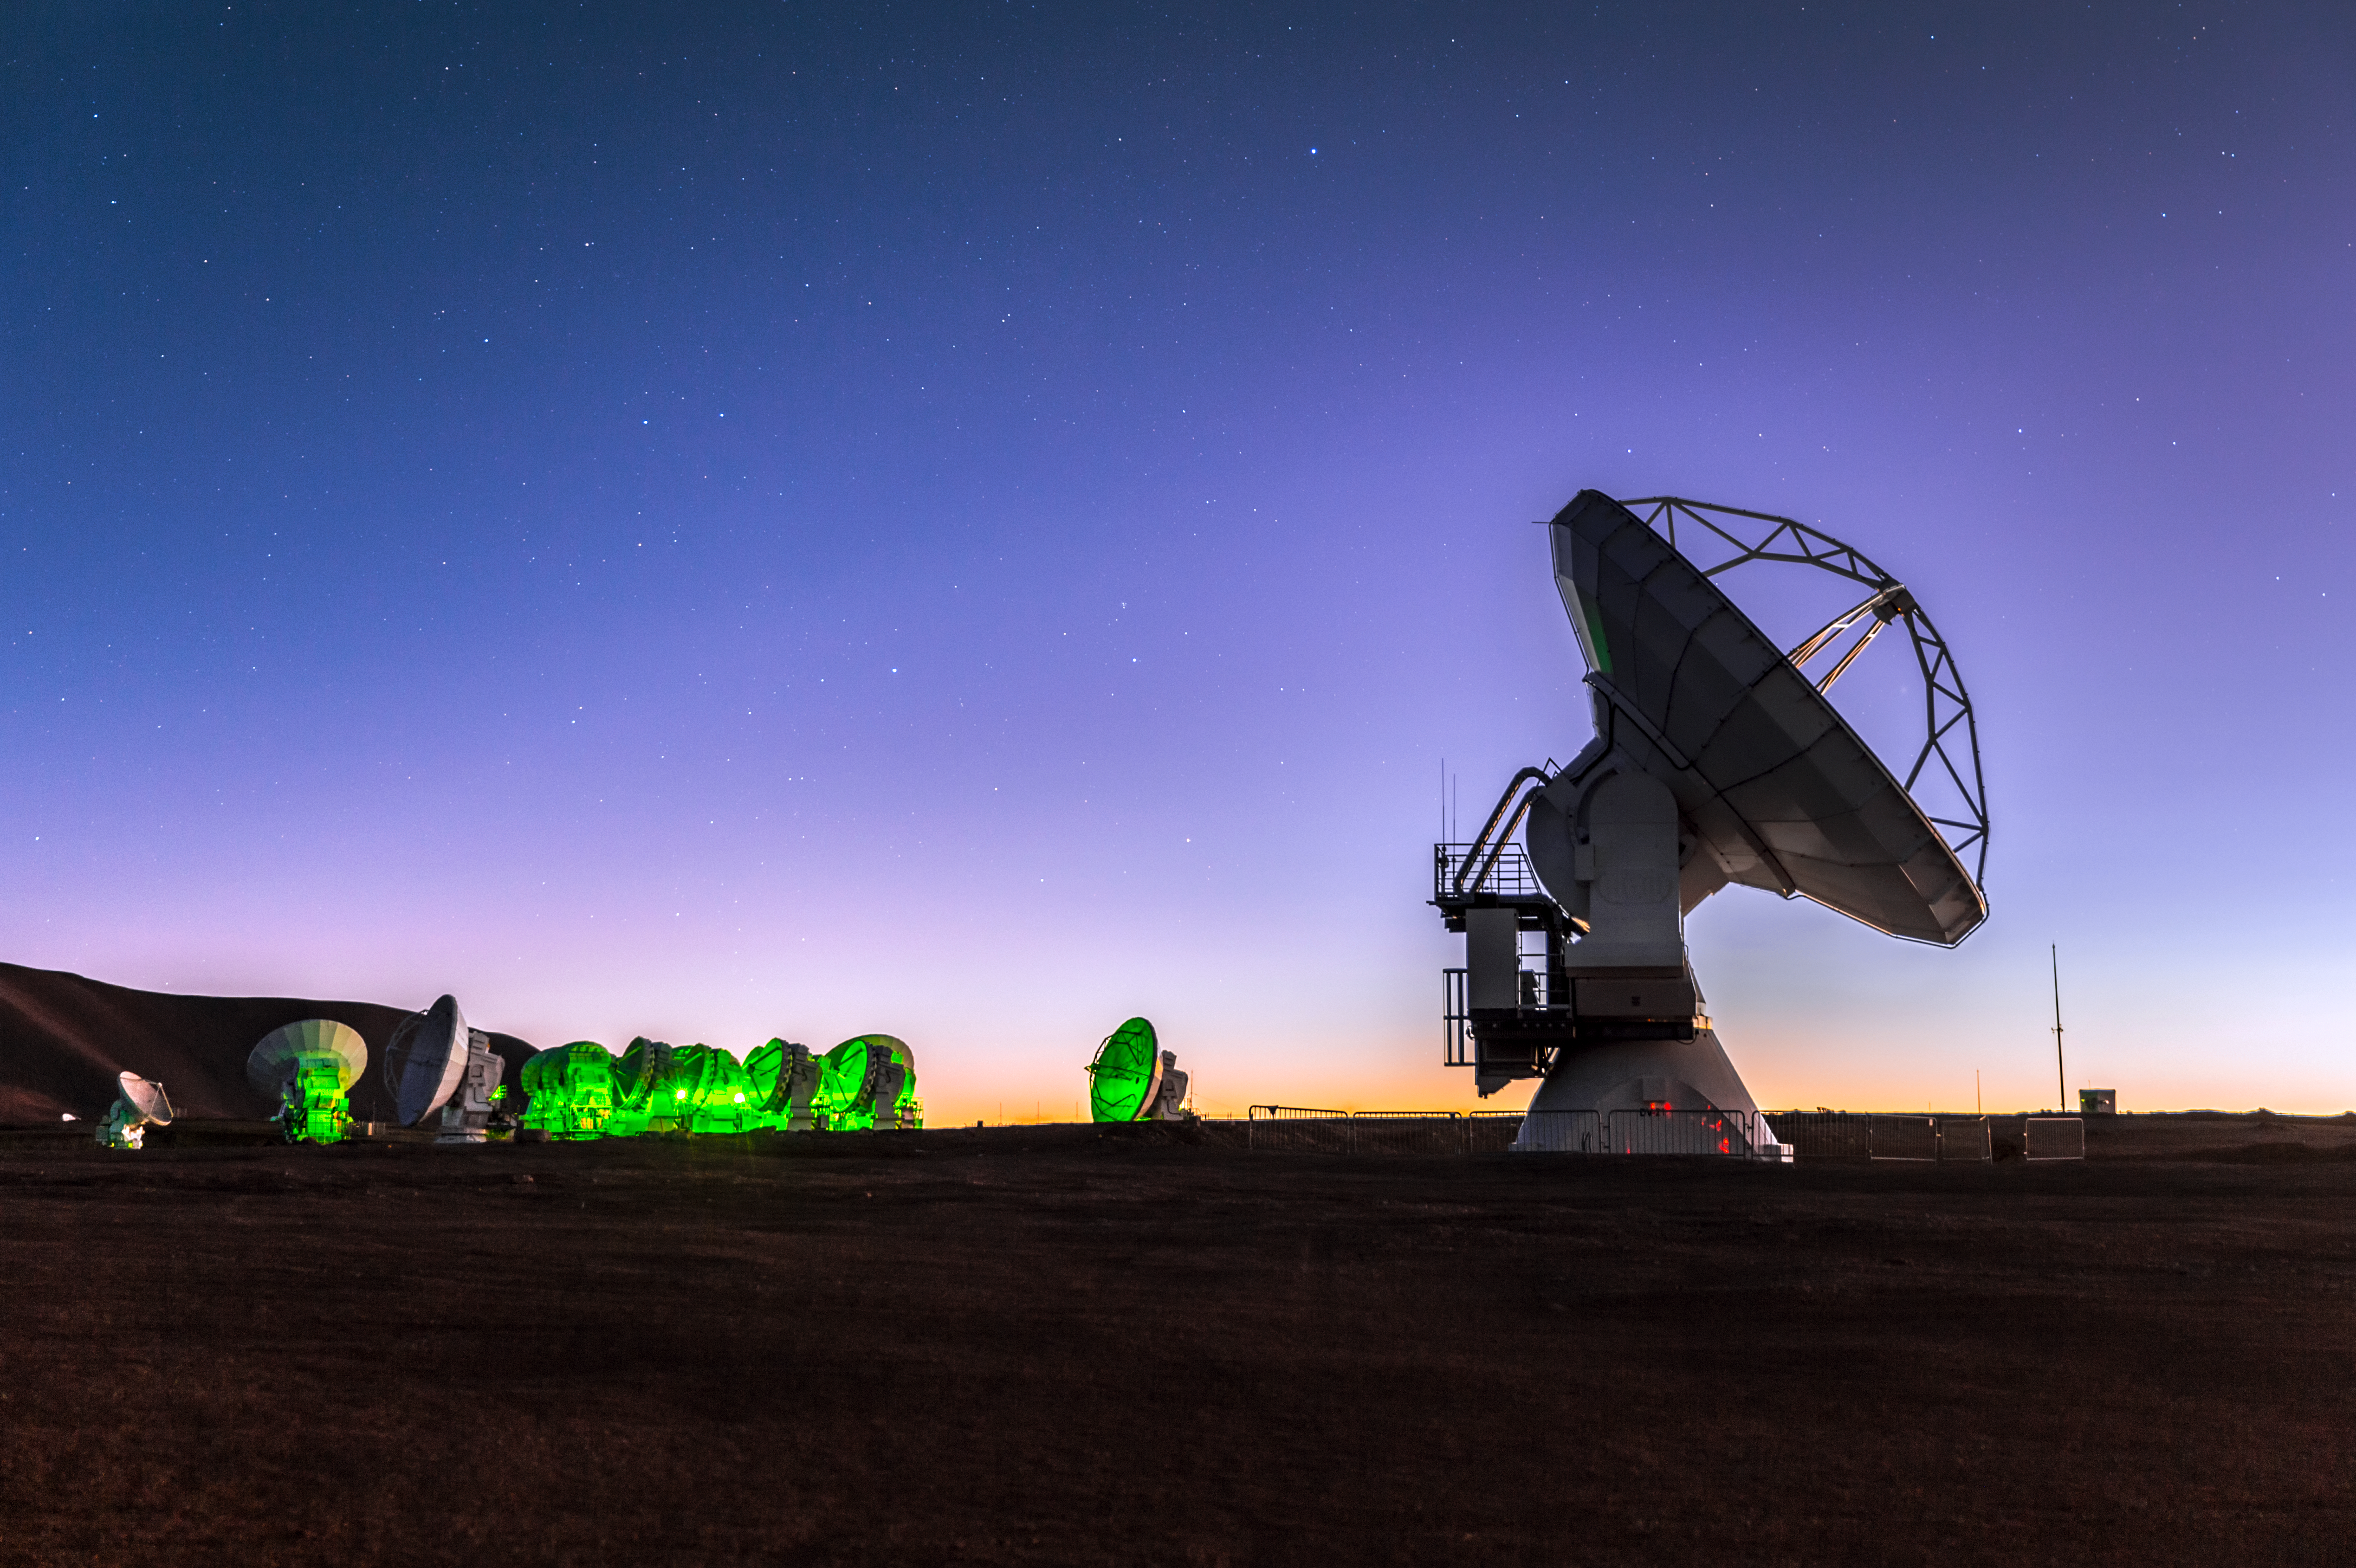

ALMA at sunset

ALMA — the Atacama Large Millimeter/submillimeter Array — resides high up in Chile's inhospitable Atacama desert region, where it observes the Universe at wavelengths in between the infra-red and radio regions of the spectrum. Here it is able to see the cold Universe, objects only a few degrees above absolute zero that include the very earliest stages of the formation of stars. It can also see far back into the history of the Universe, seeking out distant galaxies at early stages in their lifetimes.

Credit: ESO/M.Claro